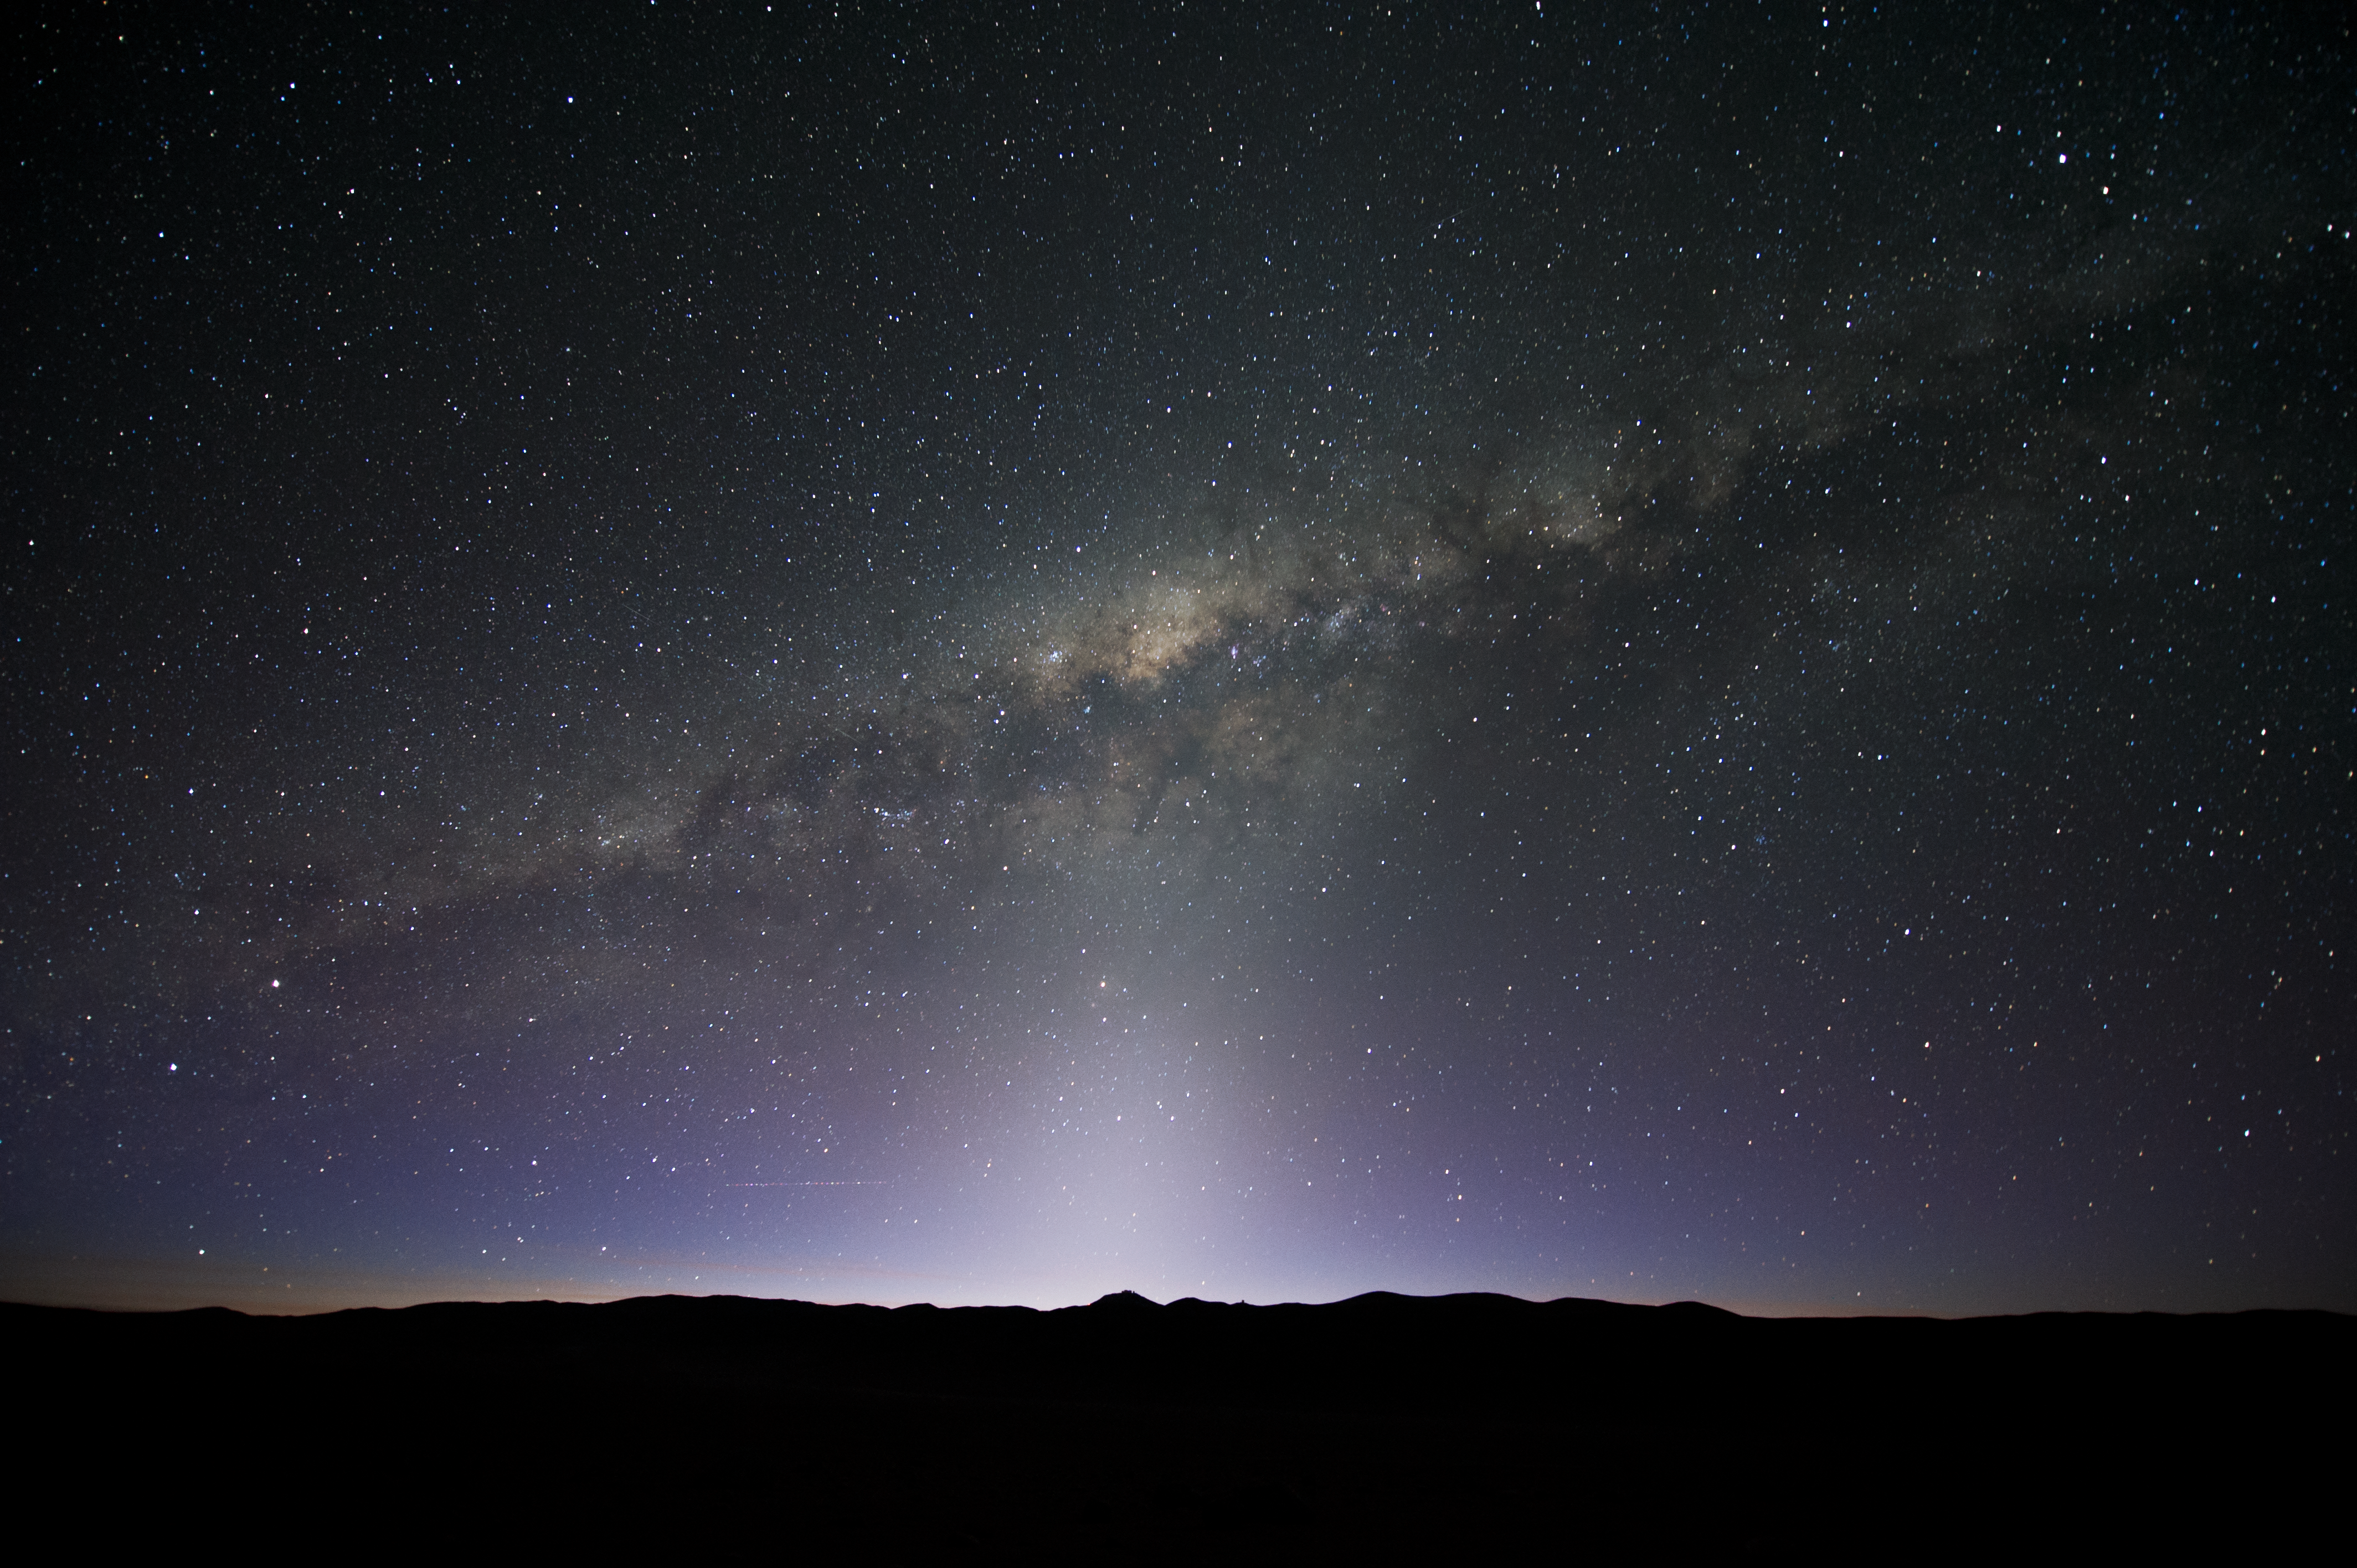

Cosmic neighbourhood

An incredible view looking into our Milky Way Galaxy.

Credit: ESO/C. Malin